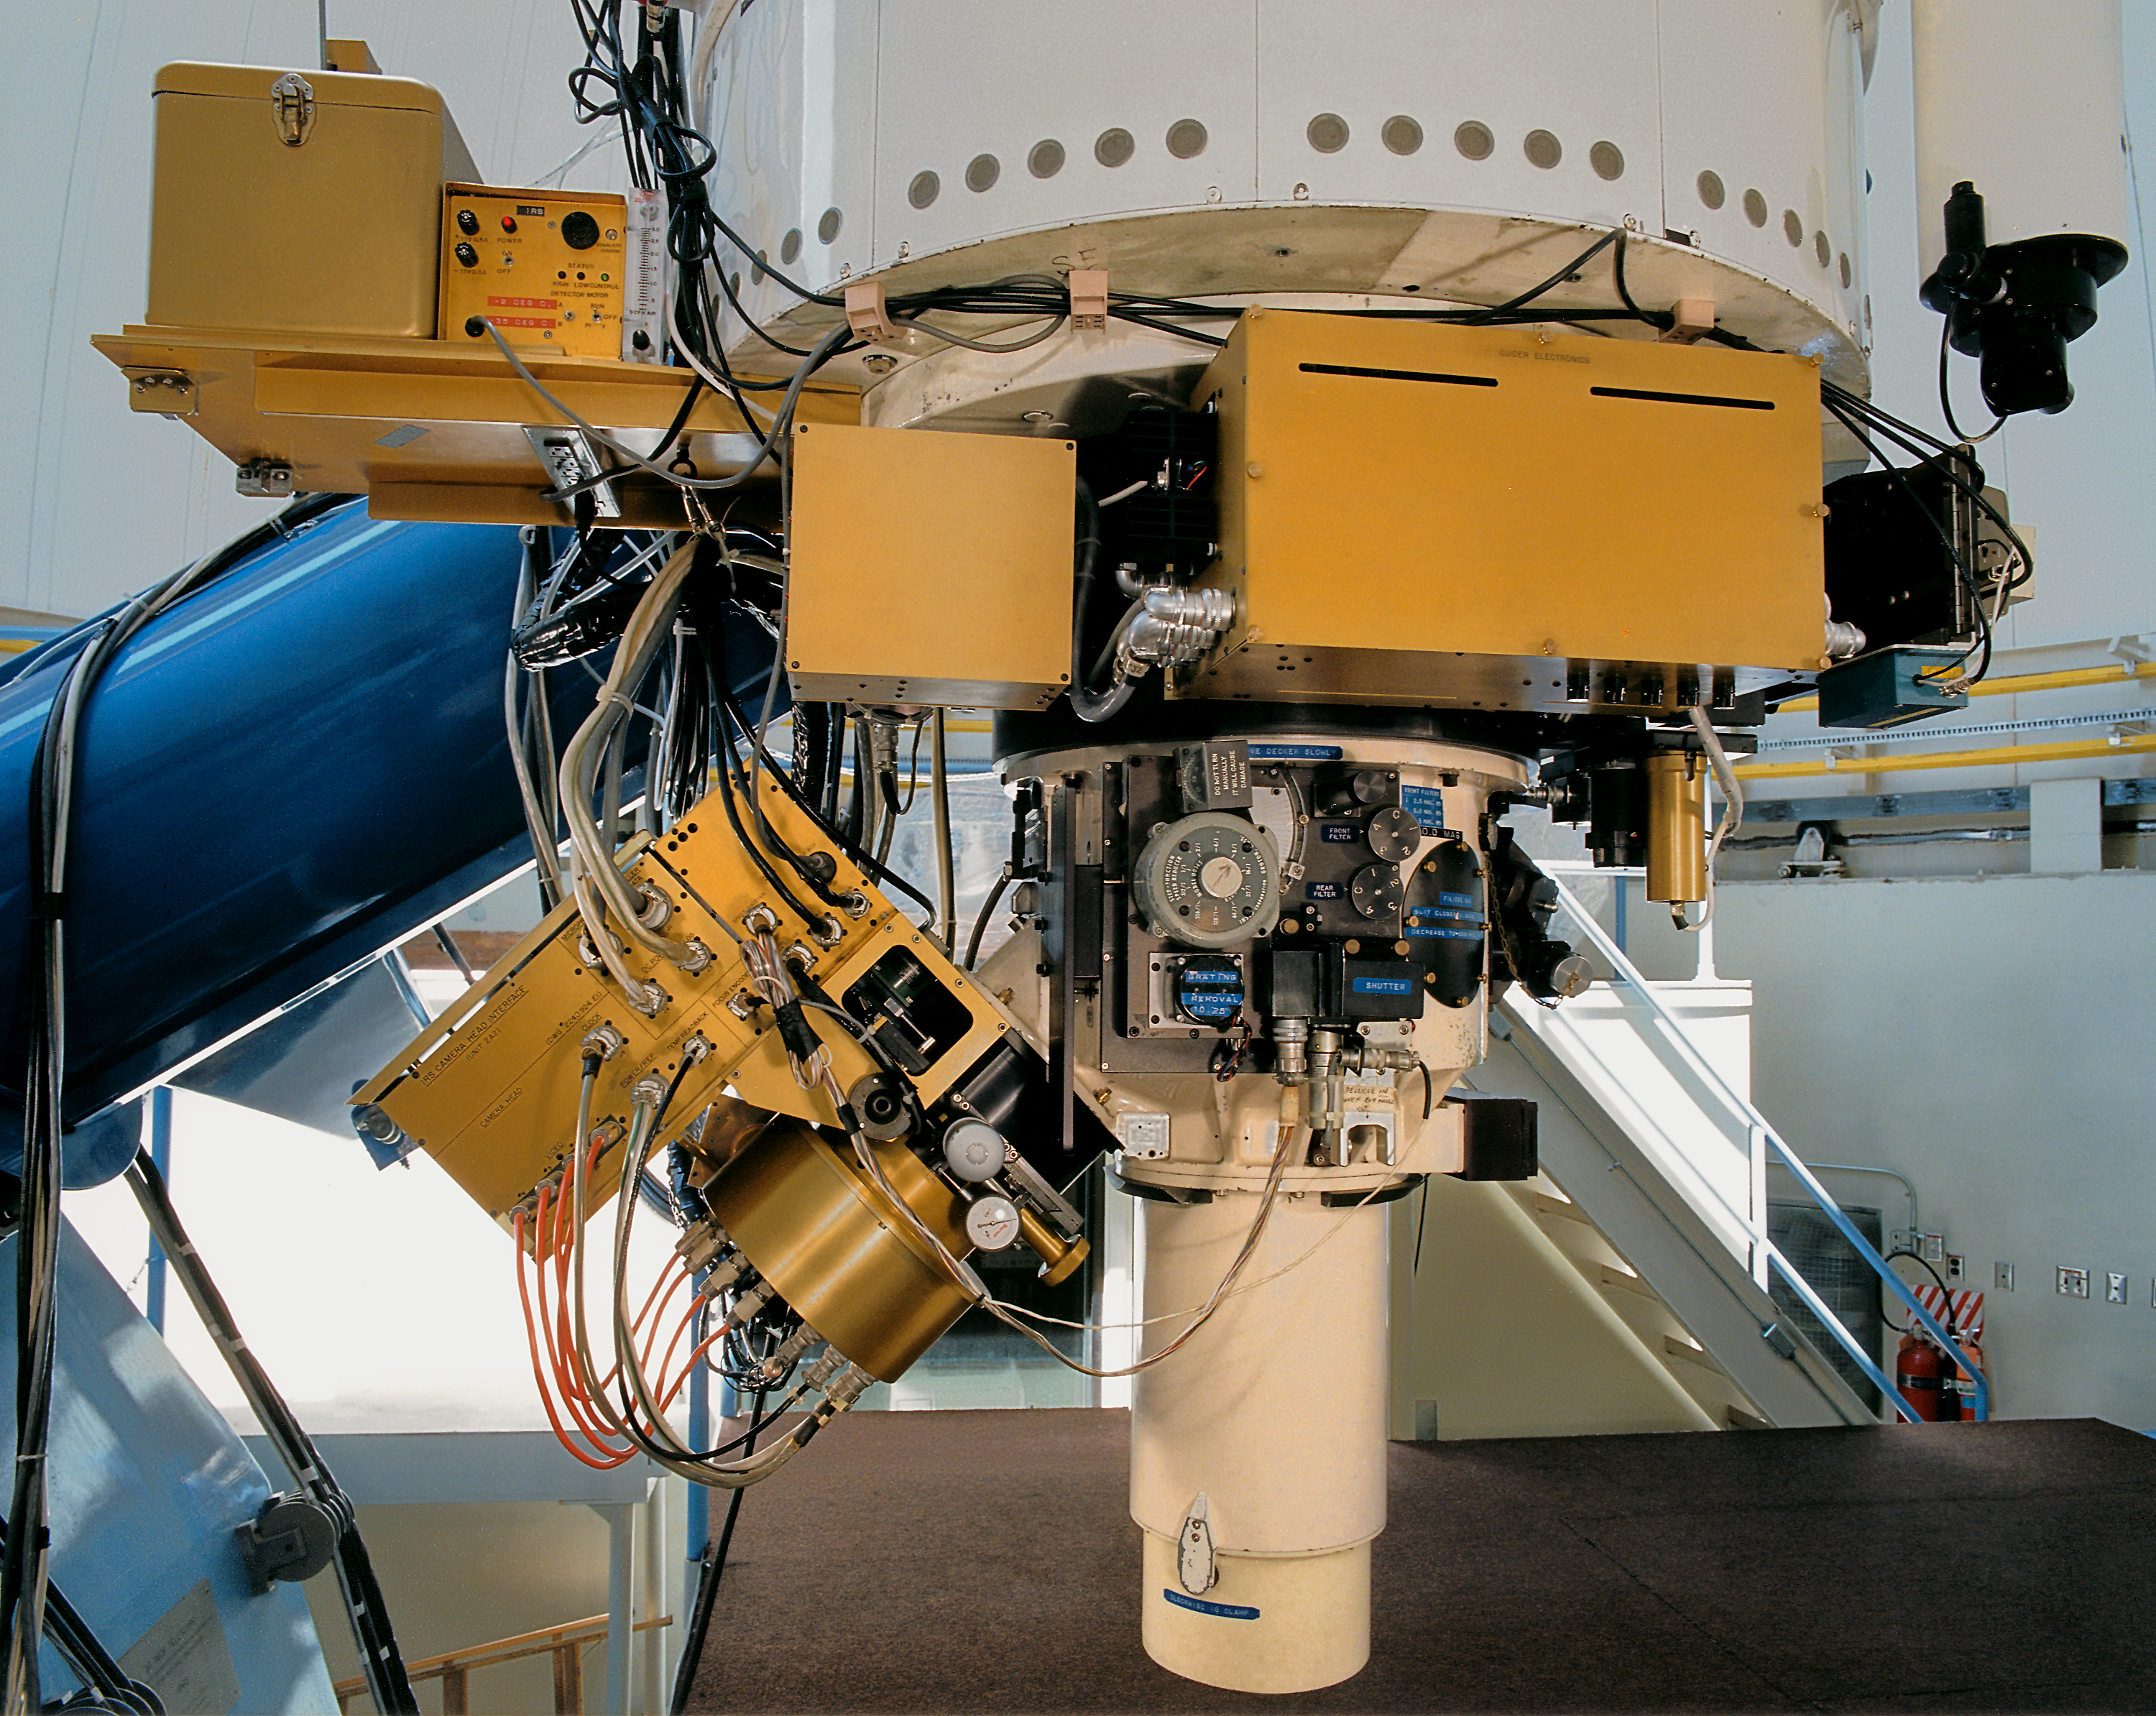

IRS on KPNO 0.9m

The IRS instrument mounted on Kitt Peak National Observatory's 36-inch (0.9-meter) telescope.

Credit: NOIRLab/NSF/AURA